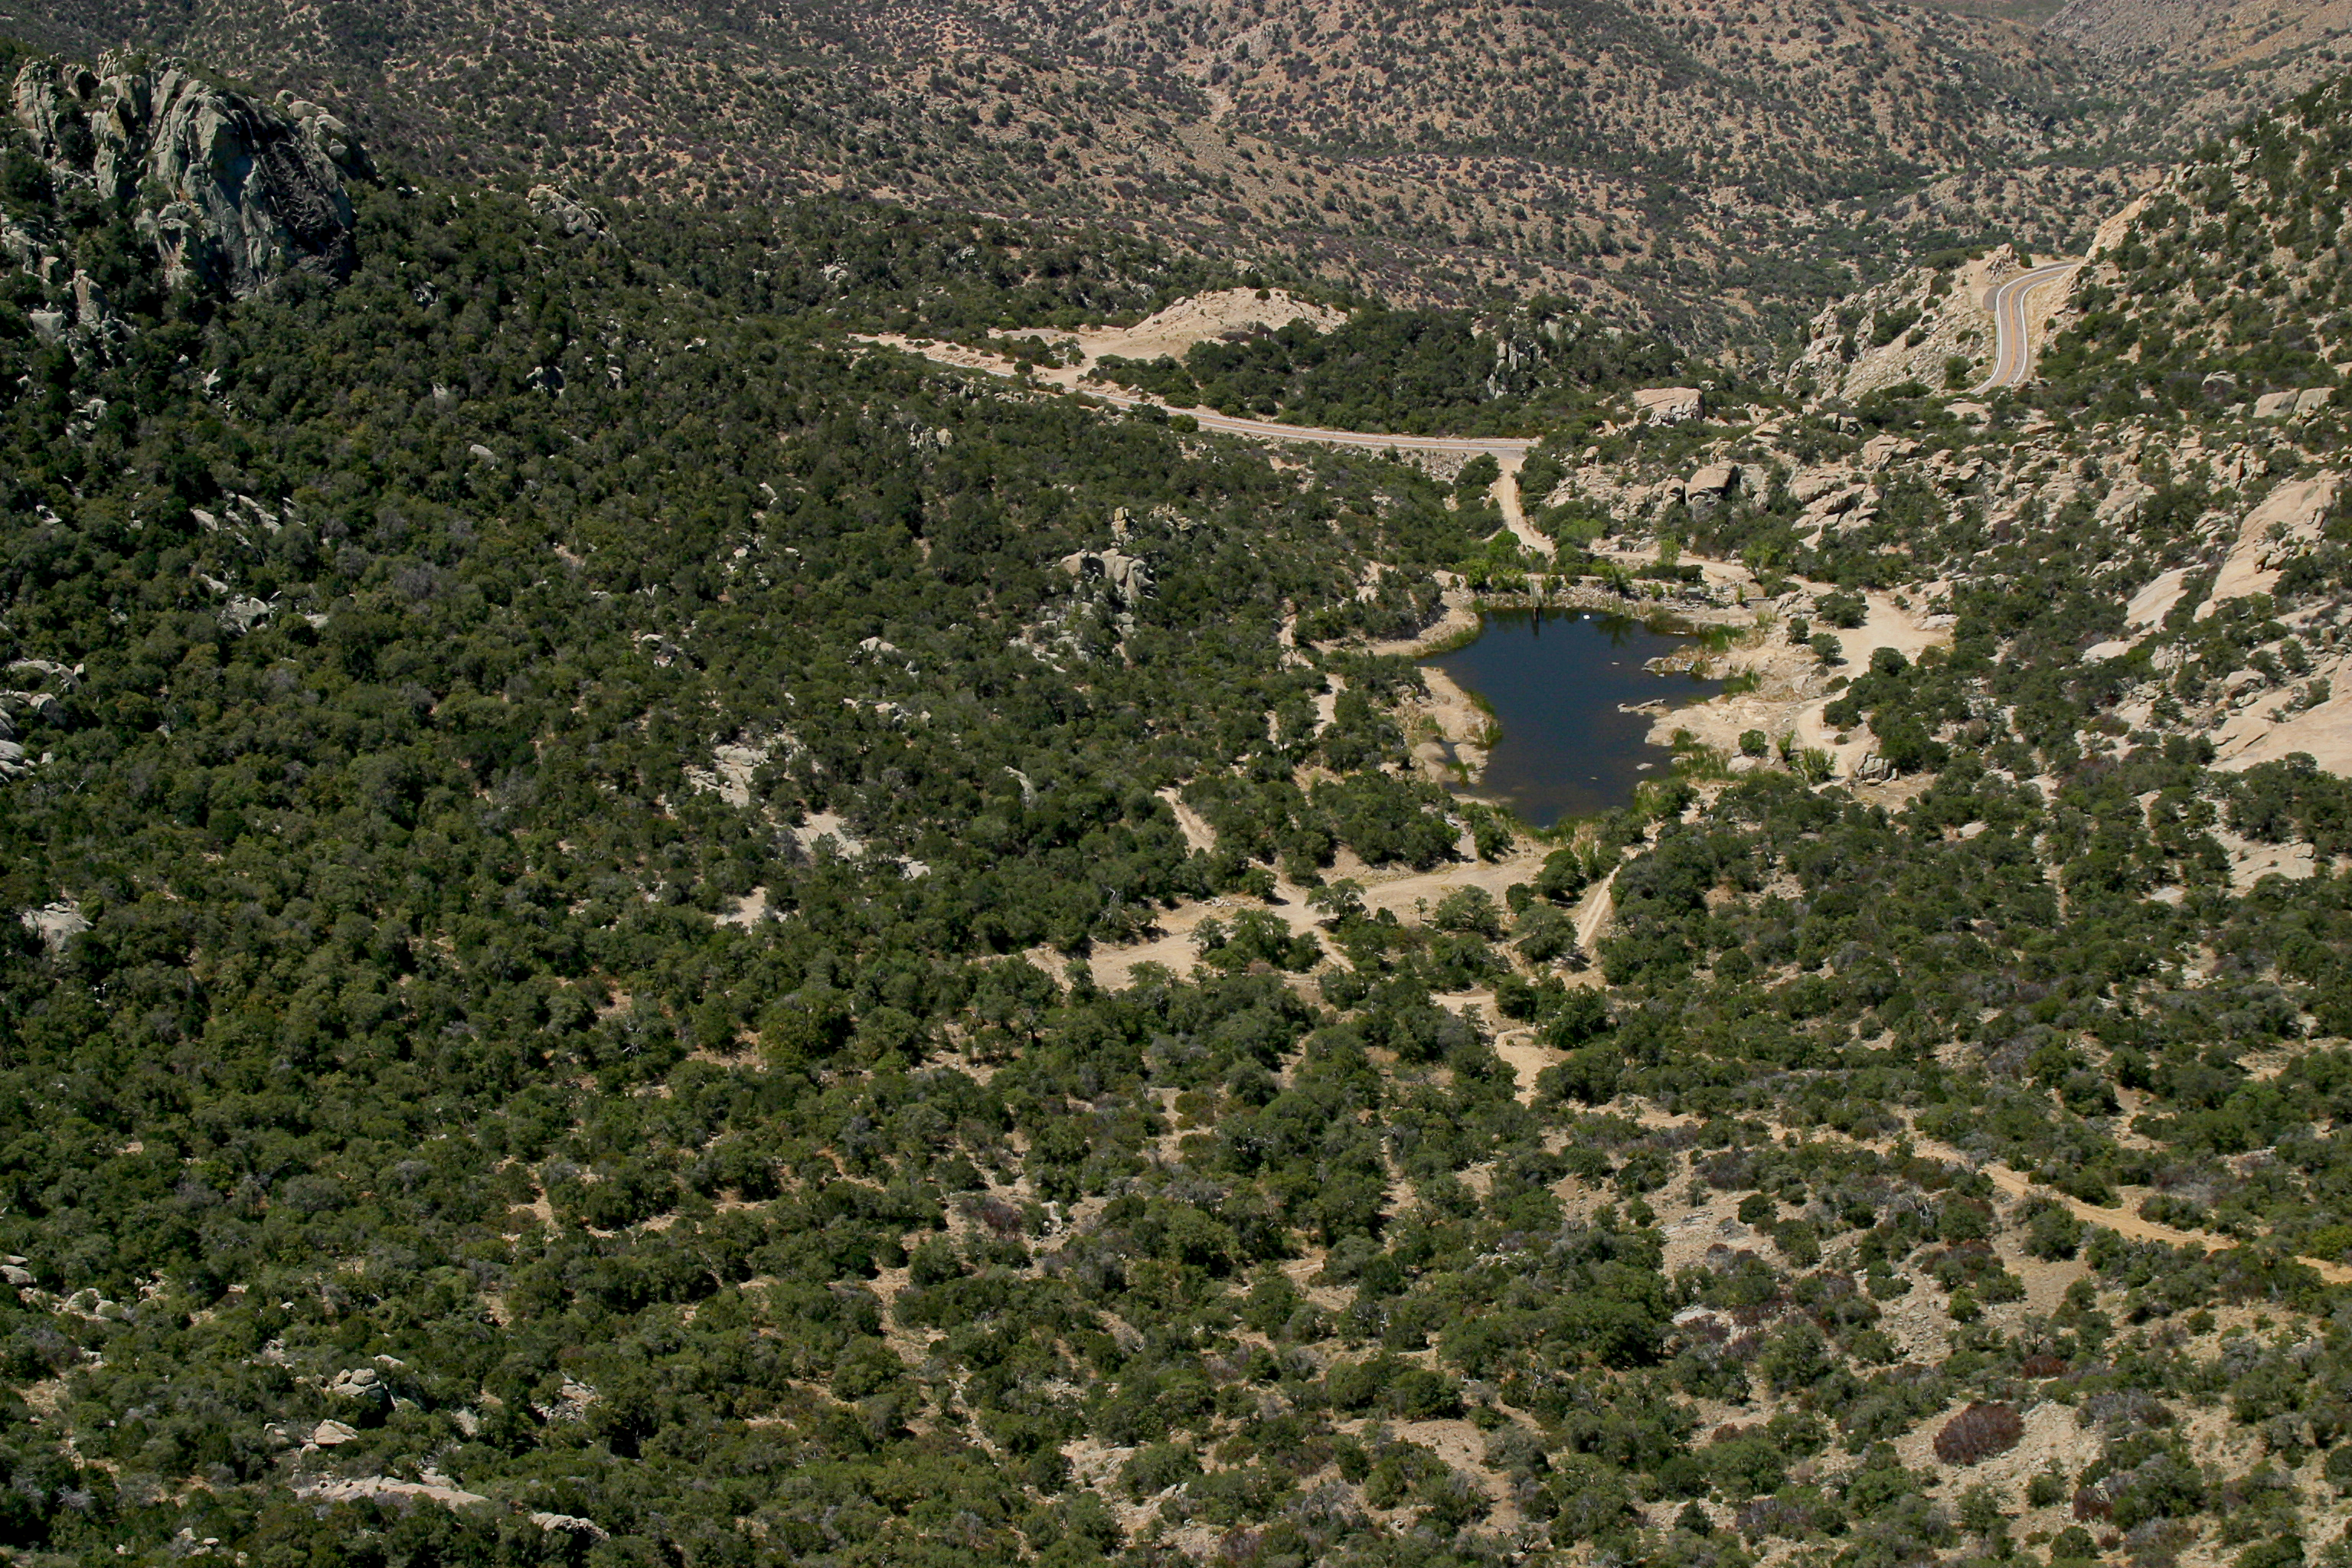

Aerial photography of Kitt Peak National Observatory, 13 June 2003

Future site of the VERITAS project (Very Energetic Radiation Imaging Telescope Array System), which will carry out gamma-ray astronomy in the GeV to TeV energy range.

Credit: NOIRLab/NSF/AURA